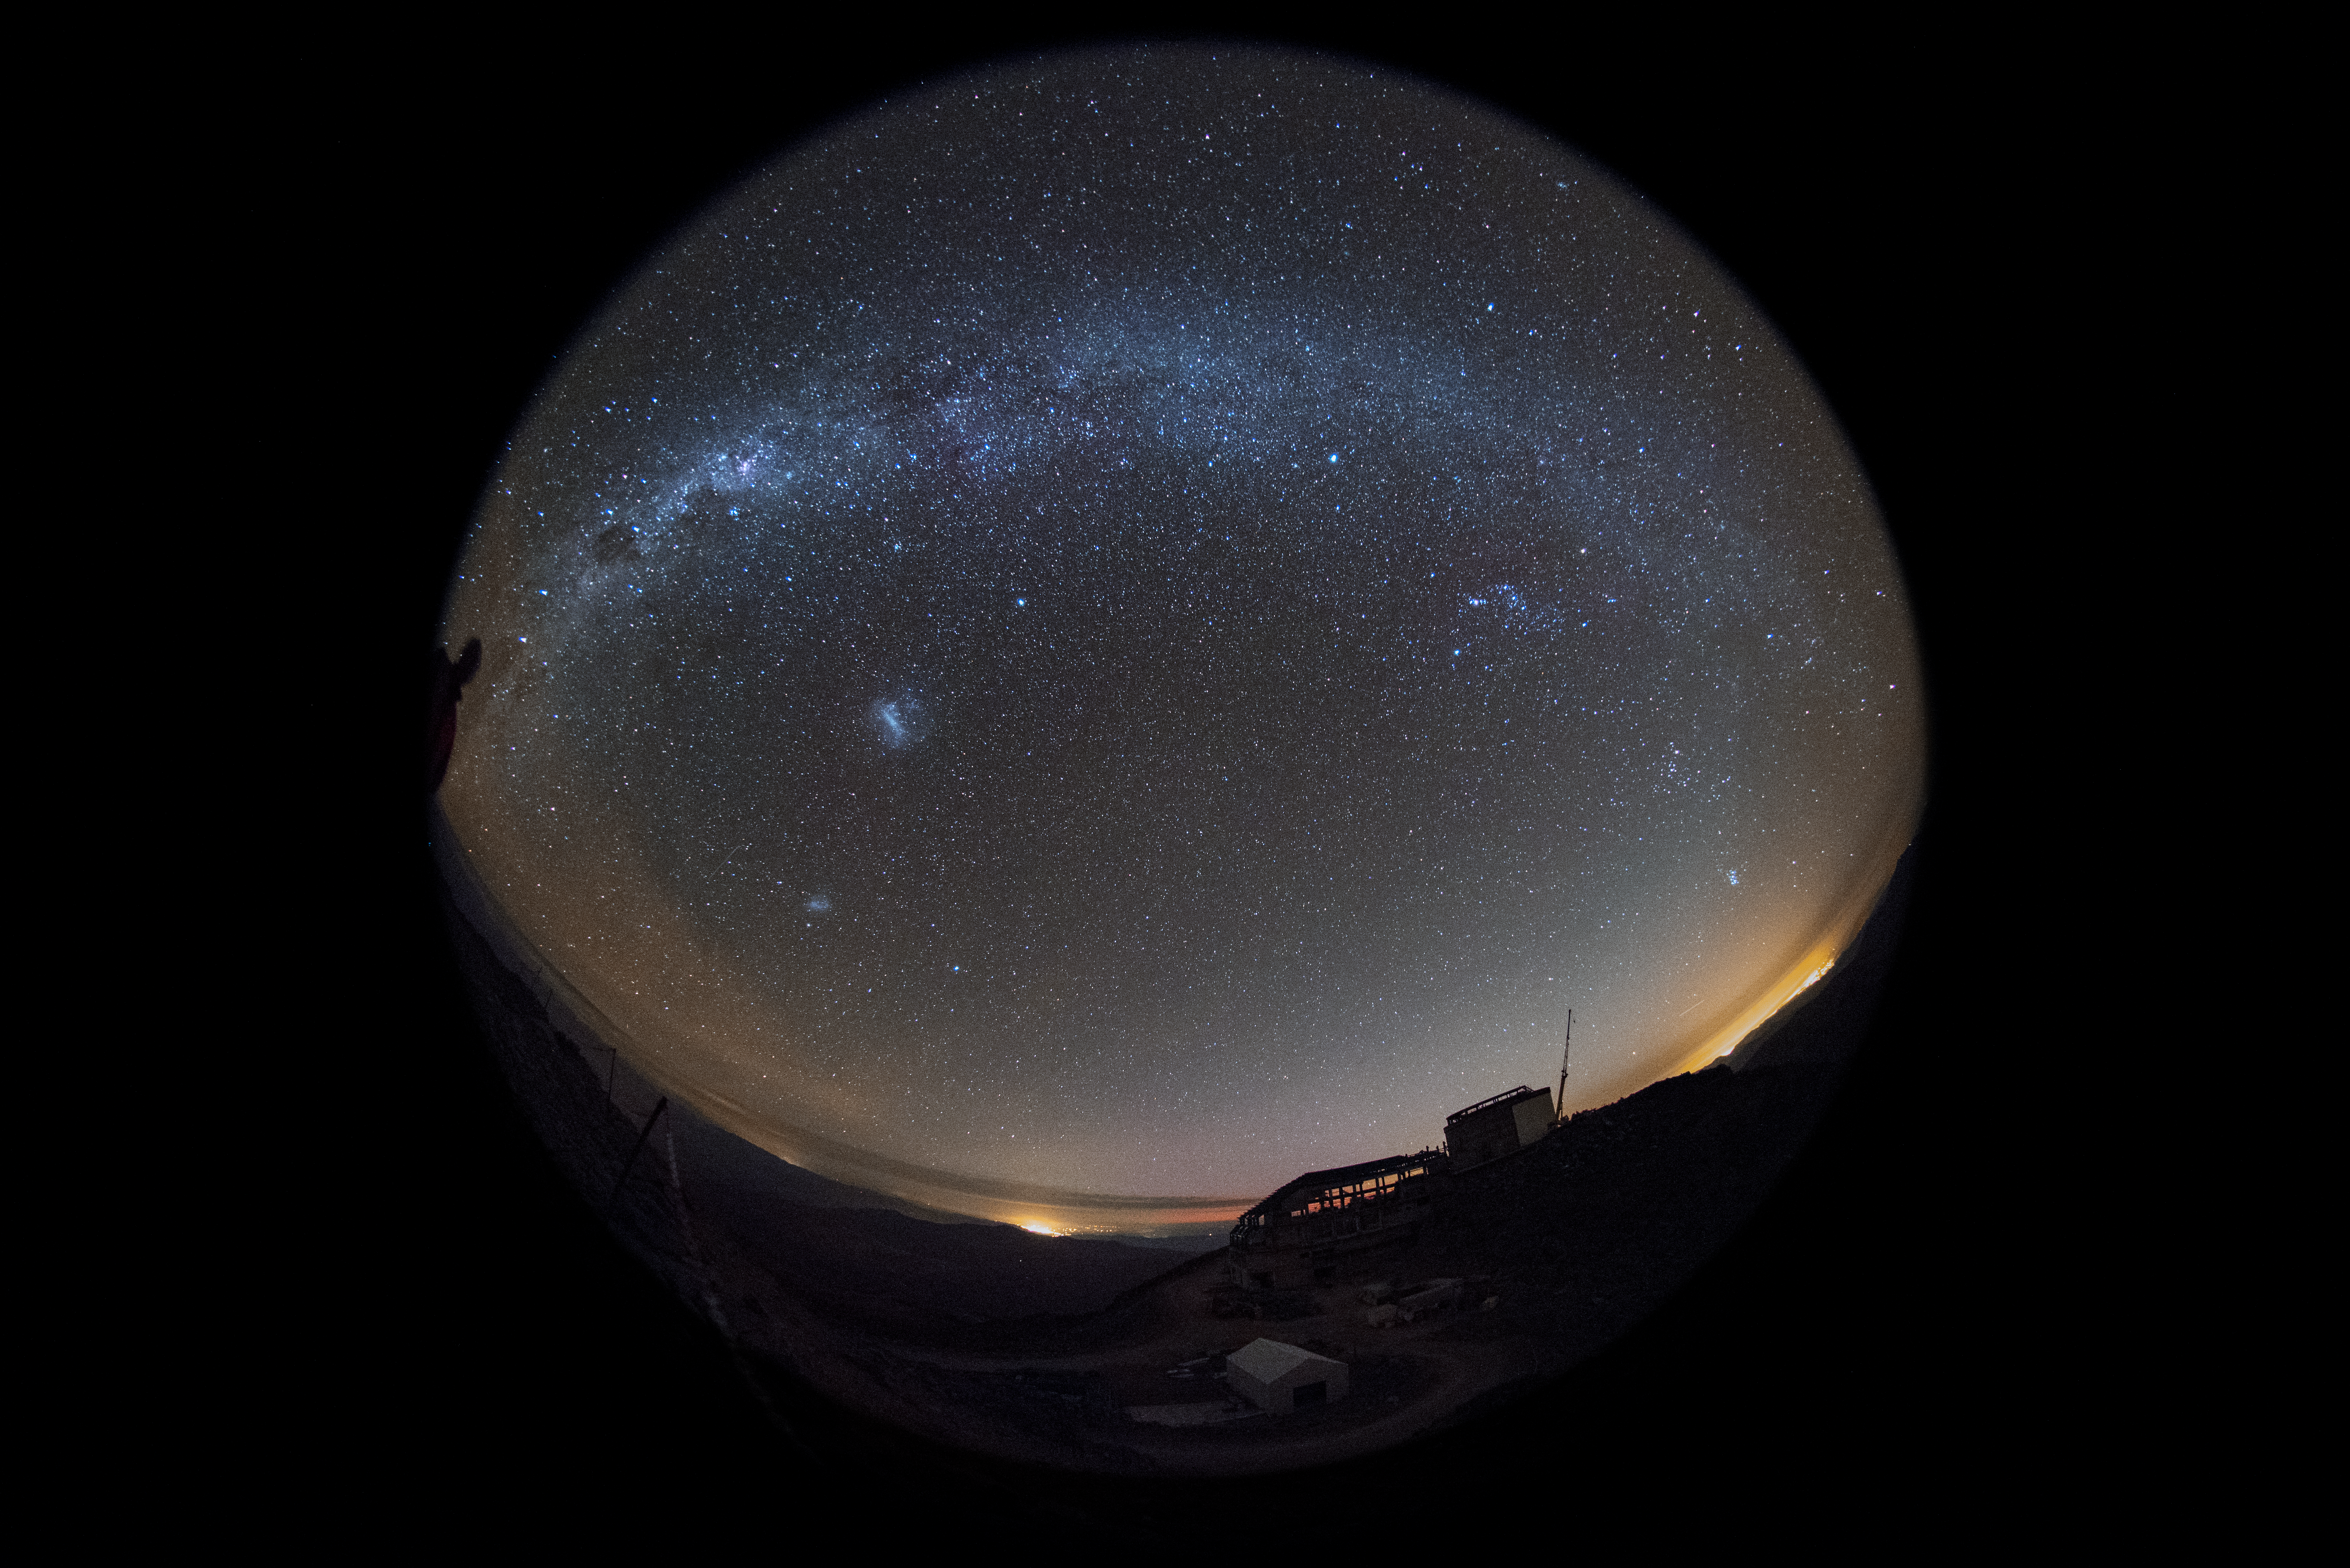

Summit Multimedia Visit 2017

In March 2017 a multimedia team visited Cerro Pachón to document LSST Facility construction. More details are at https://www.lsst.org/news/cerro-pach%C3%B3n-goes-hollywood.

Credit: M. Park/Inigo Films/Rubin Observatory/ NSF/ AURA